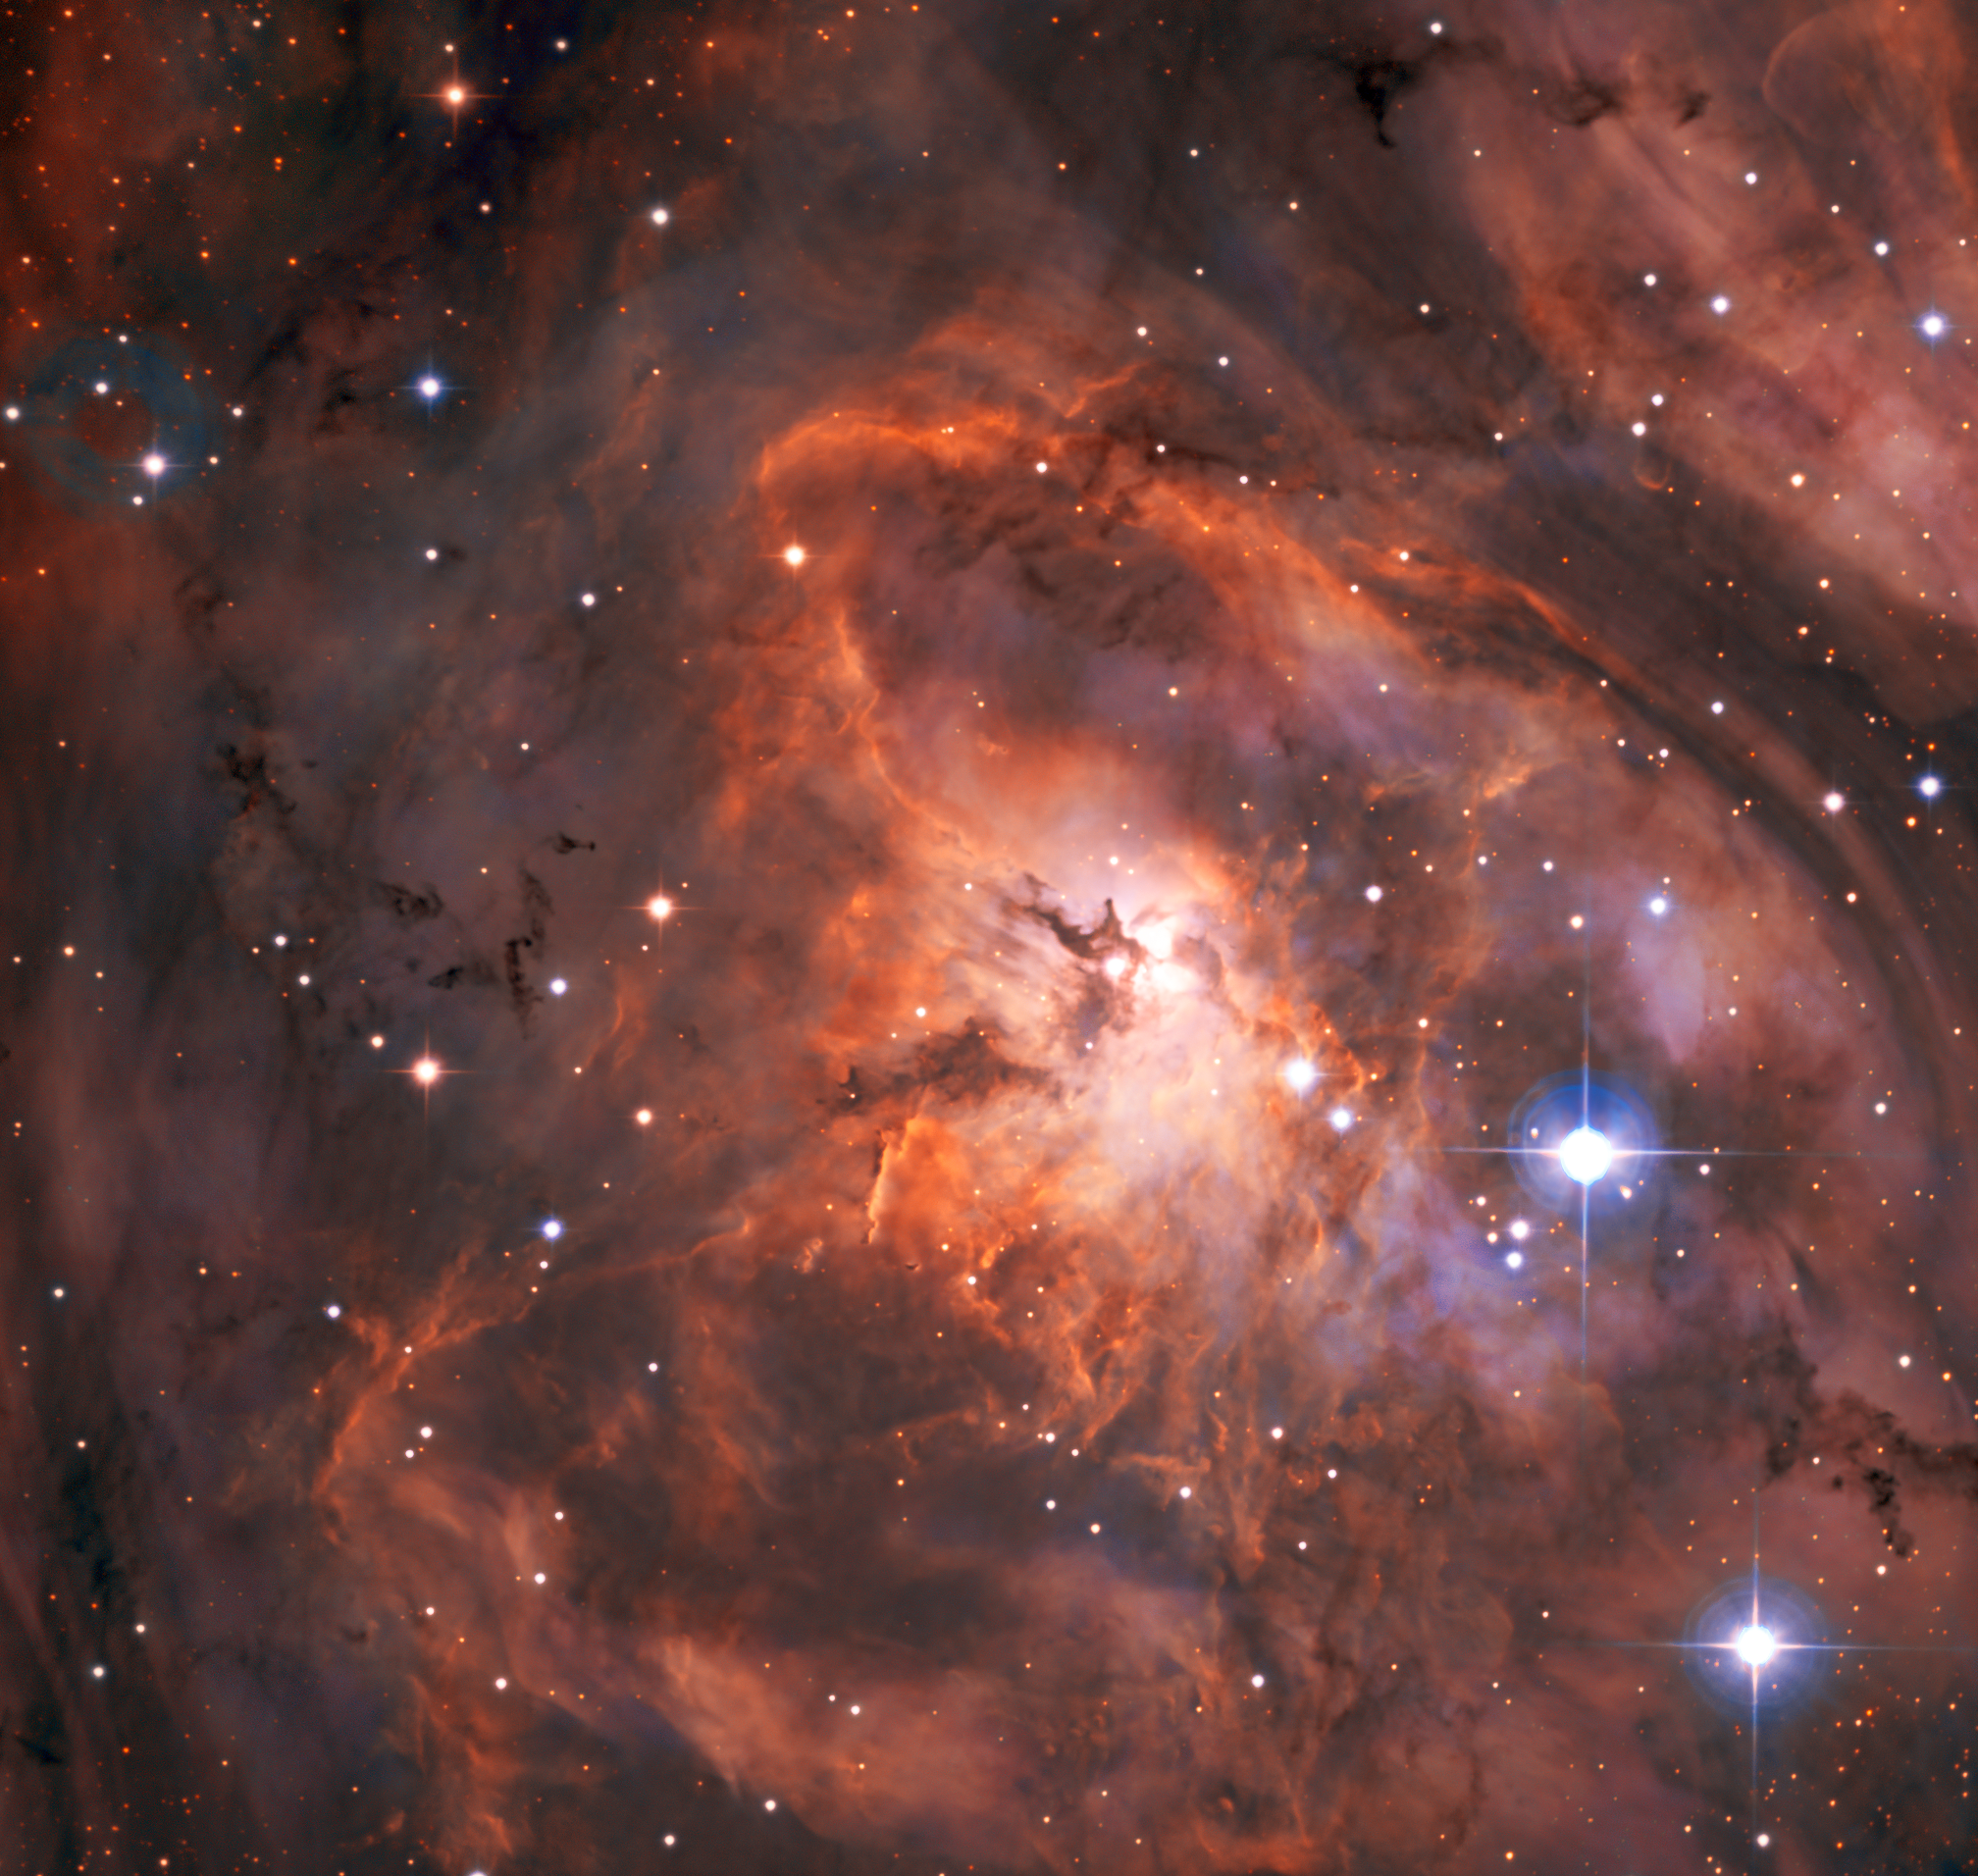

Off to a strong start

If you had a brand new state-of-the-art telescope facility, what would you look at first? Researchers at the SPECULOOS Southern Observatory — which comprises four small telescopes, each with a 1-metre primary mirror — chose to view the Lagoon Nebula. This magnificent picture is the result, and is one of the SPECULOOS’ first ever observations. The nebula is a cloud of dust and gas in our galaxy where new stars are being born, and is found roughly 5000 light-years from us.

This striking image is made even more impressive by the fact that the SPECULOOS isn’t actually designed to study nebulae. The name says it all — SPECULOOS, the Search for habitable Planets EClipsing ULtra-cOOl Stars. In other words, the primary mission of this telescope facility is to find Earth-like planets orbiting faint nearby stars. The candidates it discovers will be passed over to larger telescopes, such as ESO’s forthcoming Extremely Large Telescope (ELT), to be studied in more detail.

SPECULOOS is located at ESO’s Paranal Observatory in the Atacama Desert of Chile, taking full advantage of the location’s dark skies, ideal atmospheric conditions, and the support systems ESO has there, from telescope infrastructure to staff accommodation. It will have a partner, the SPECULOOS Northern Observatory, in the Canary Islands, which will hunt for planets in the northern skies not visible from Chile. Together they promise to vastly expand our knowledge of the exoplanets in our neighbourhood.

Credit: ESO/SPECULOOS Team/E. Jehin